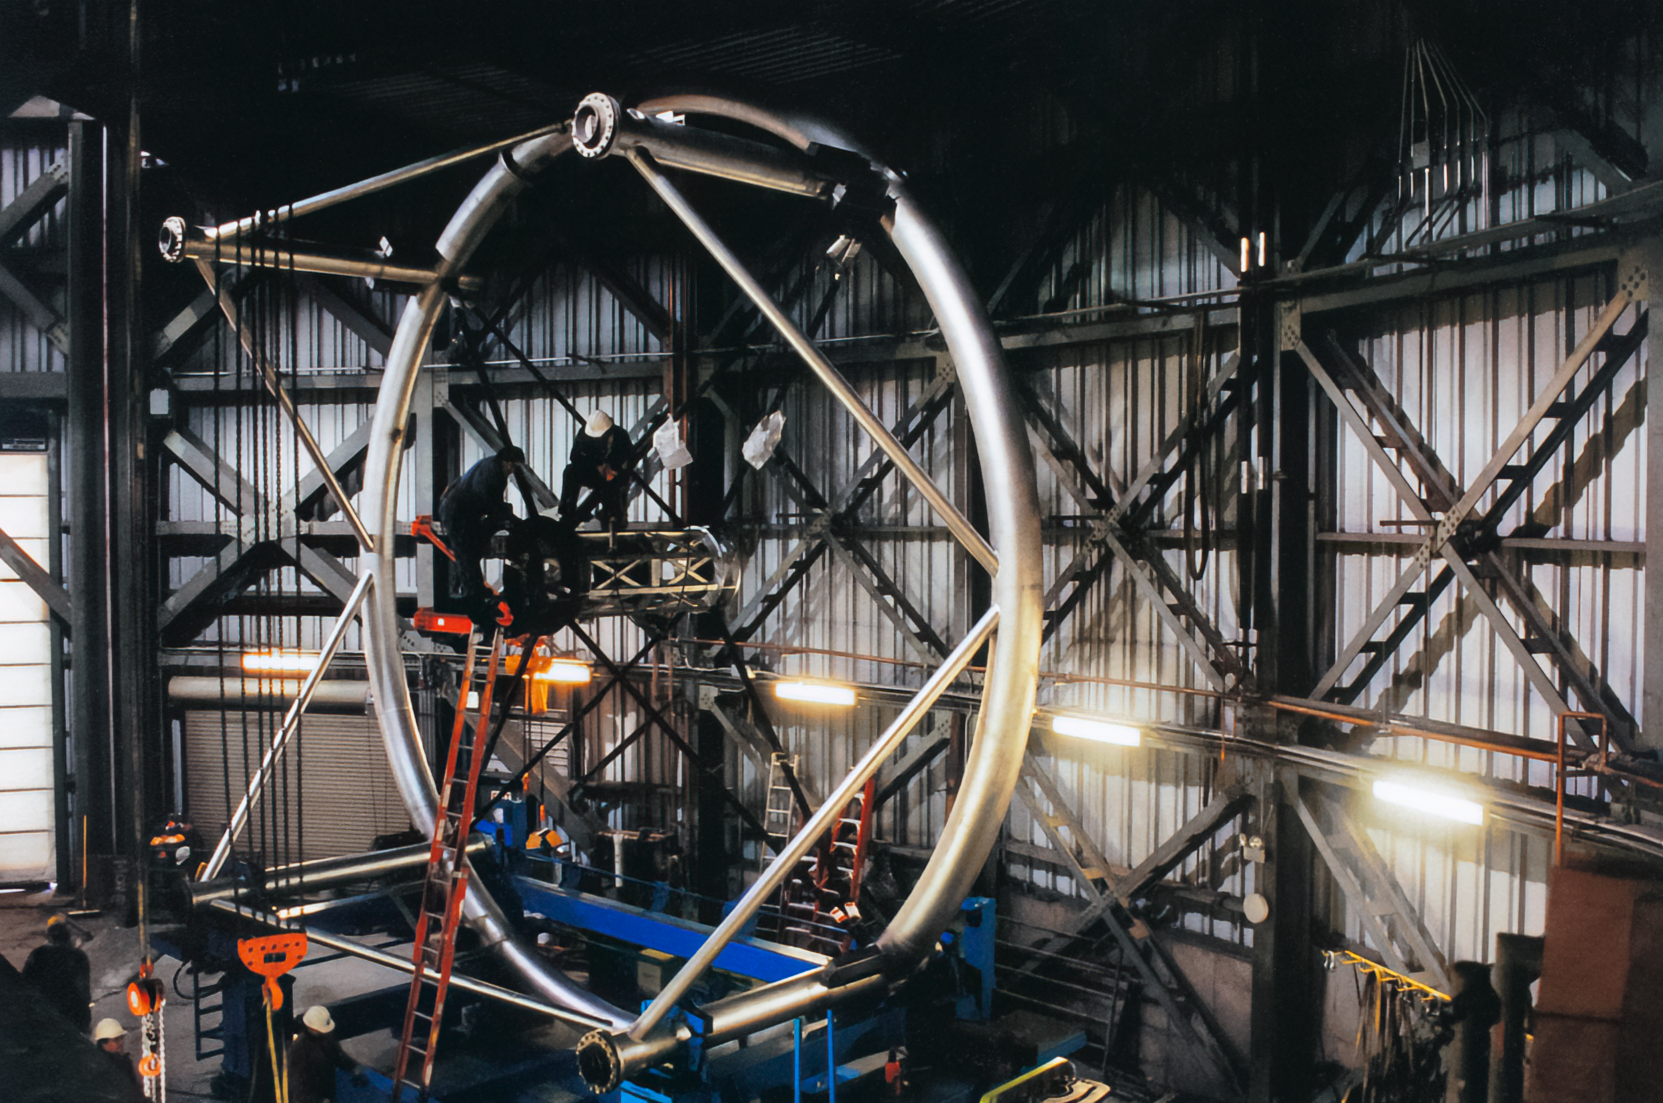

Gemini Construction

Construction on one of the International Gemini Observatory telescopes in 1998.

Credit: International Gemini Observatory/NOIRLab/NSF/AURA